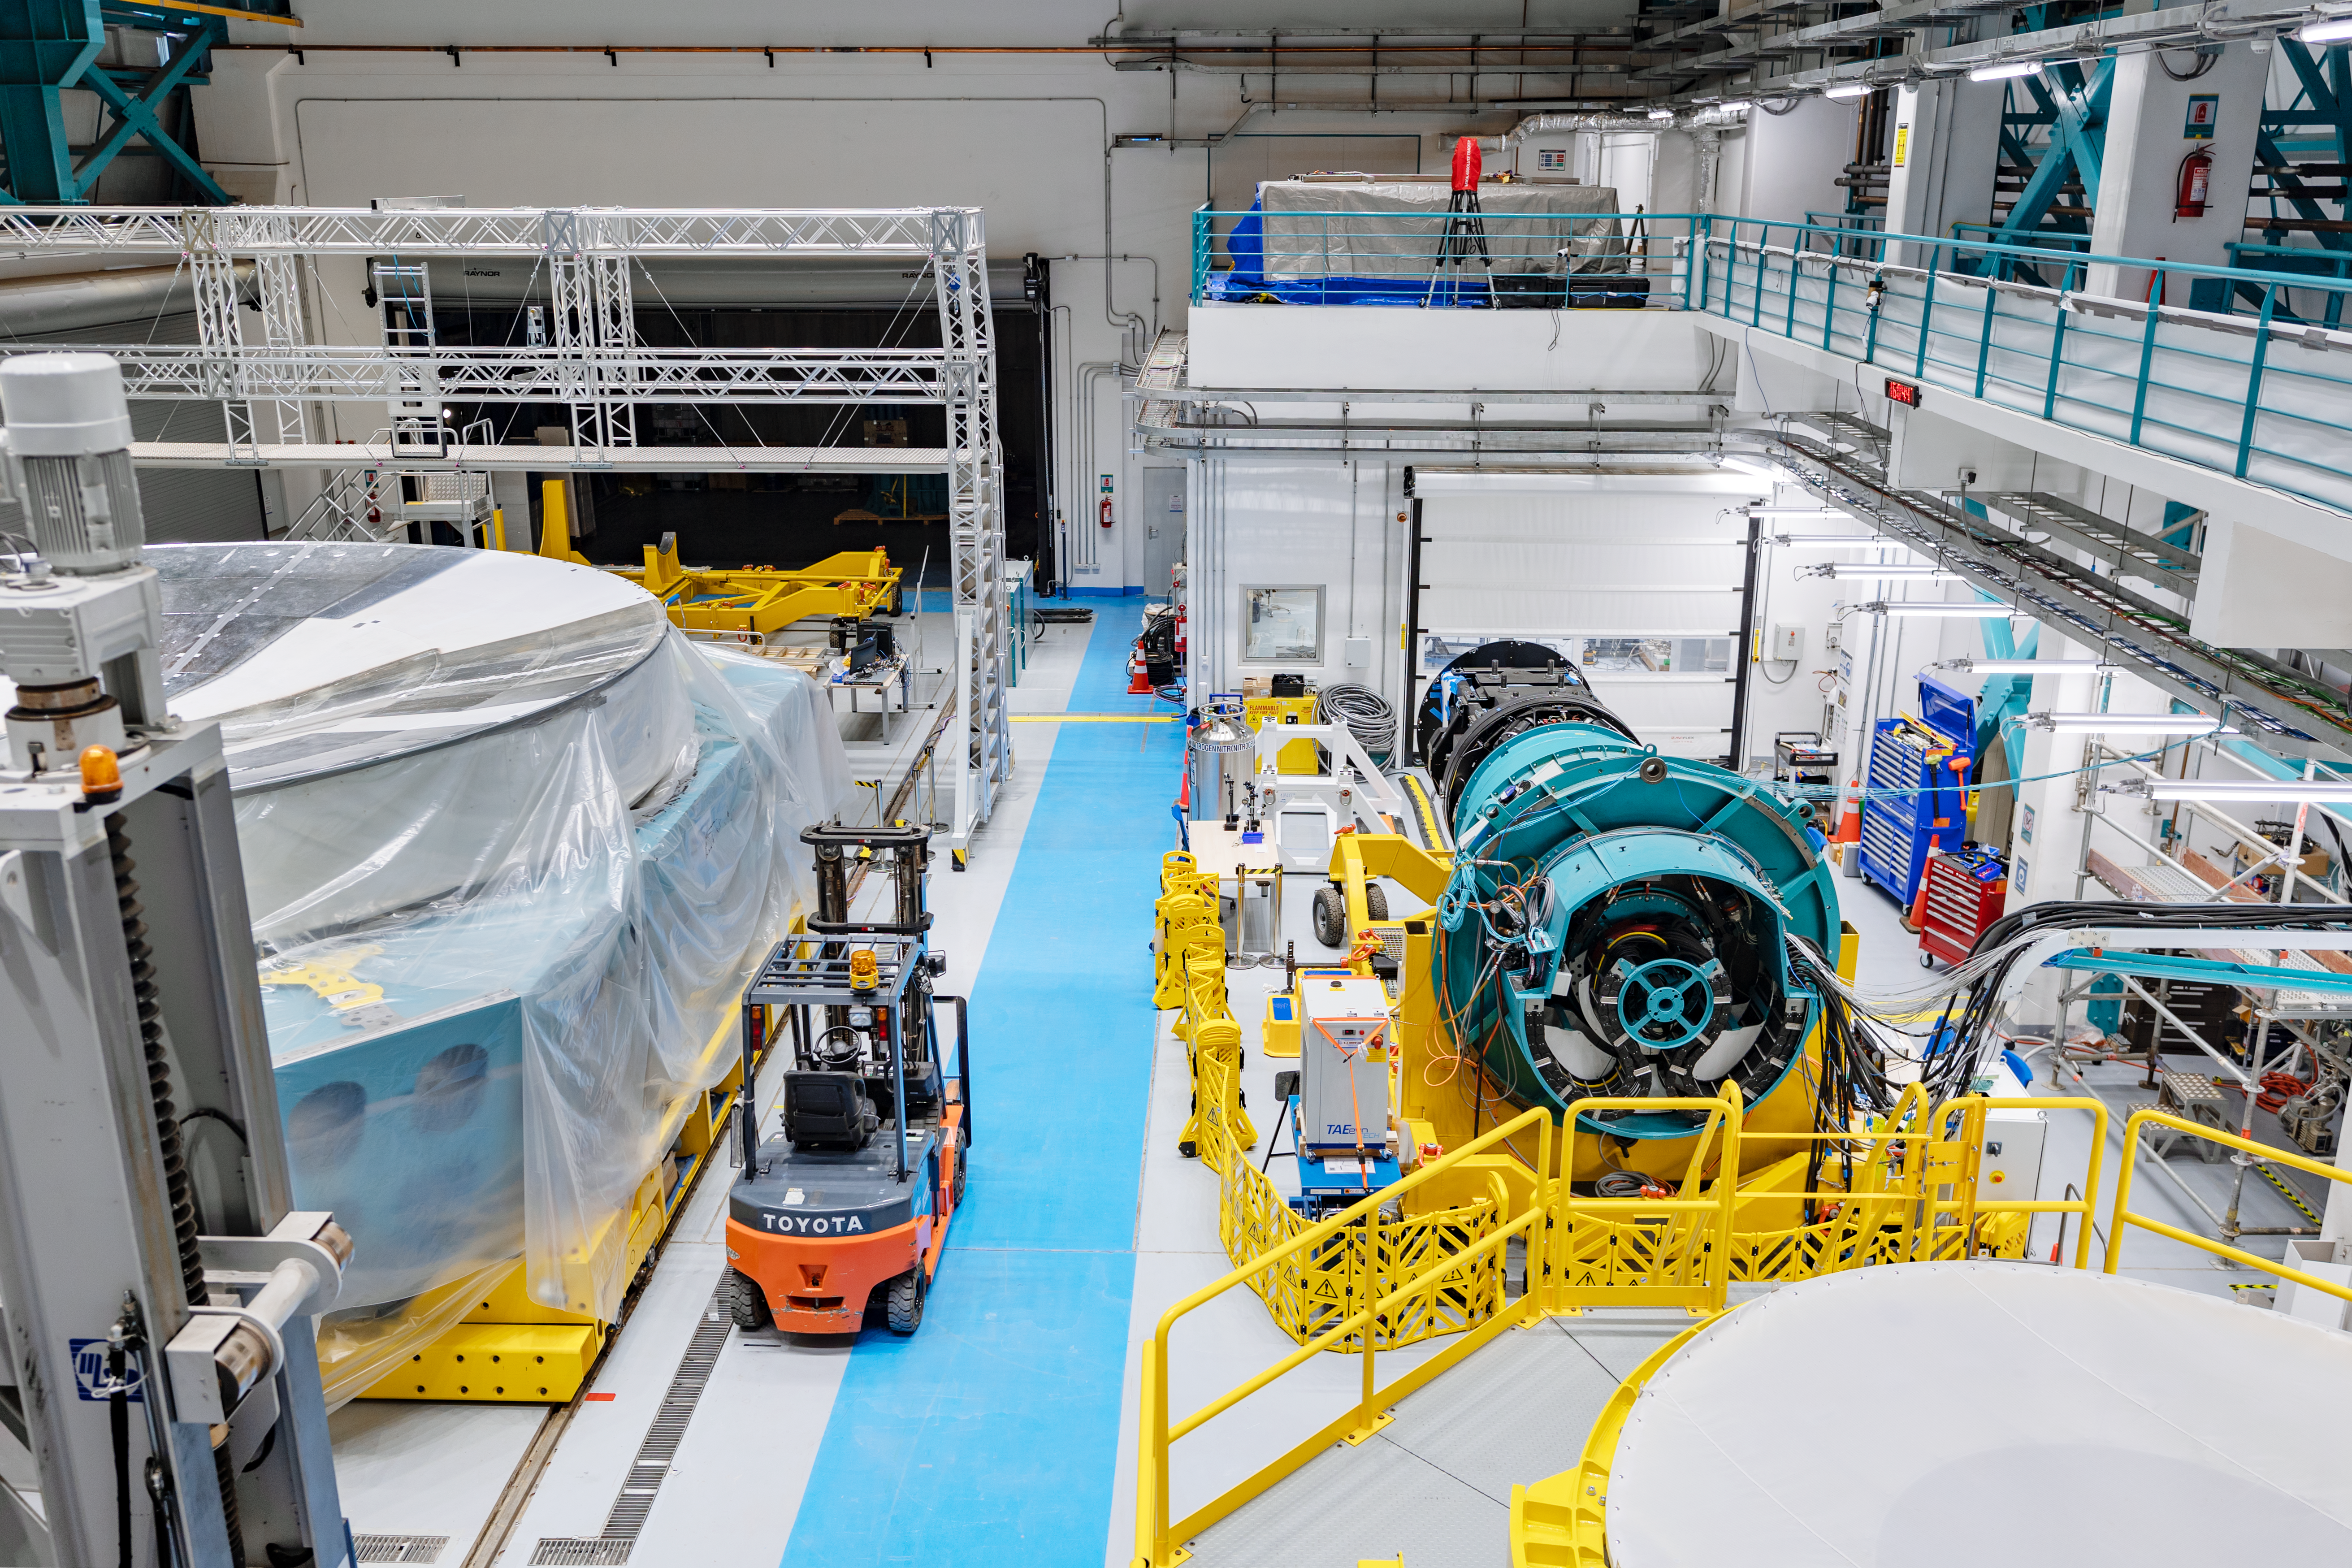

Rubin Observatory Equipment

Equipment being prepared for the 8.4-meter Simonyi Survey Telescope of the Vera C. Rubin Observatory, currently under construction in Chile.

Credit: RubinObs/NOIRLab/SLAC/NSF/DOE/AURA T. Slovinský